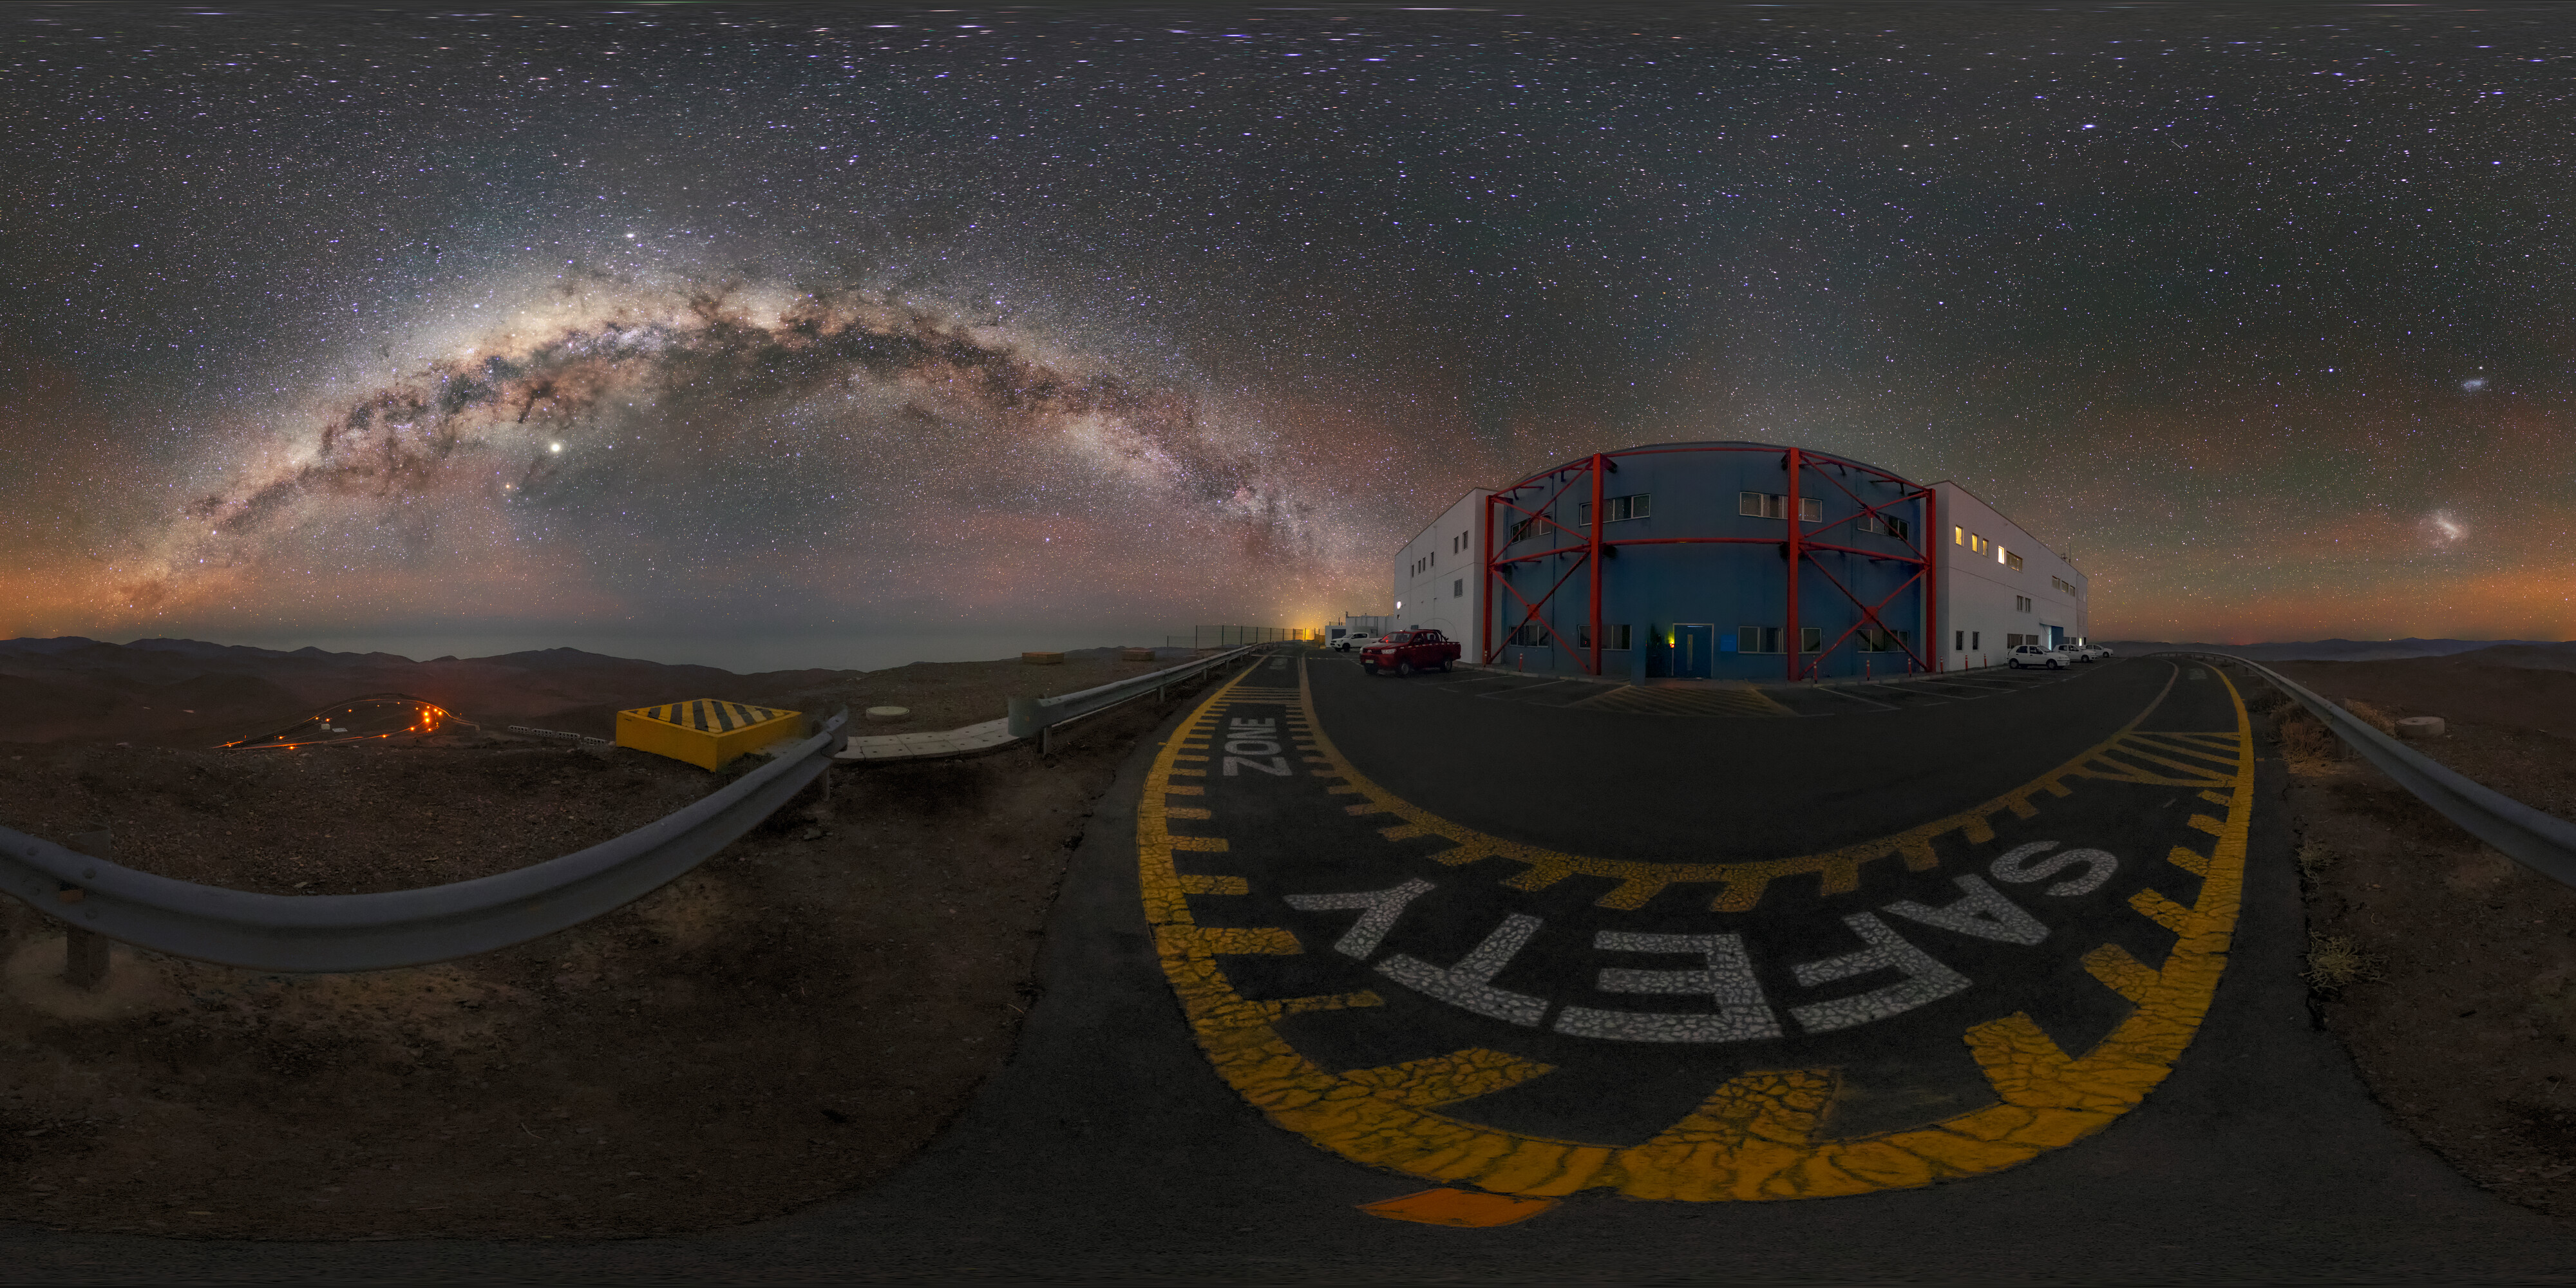

Night views at the Paranal Observatory

A panorama shot taken at ESO's Paranal Observatory, which hosts the Very Large Telescope, located in the Atacama Desert in Chile. Here we see the control rooms.

Credit: ESO/M. Zamani